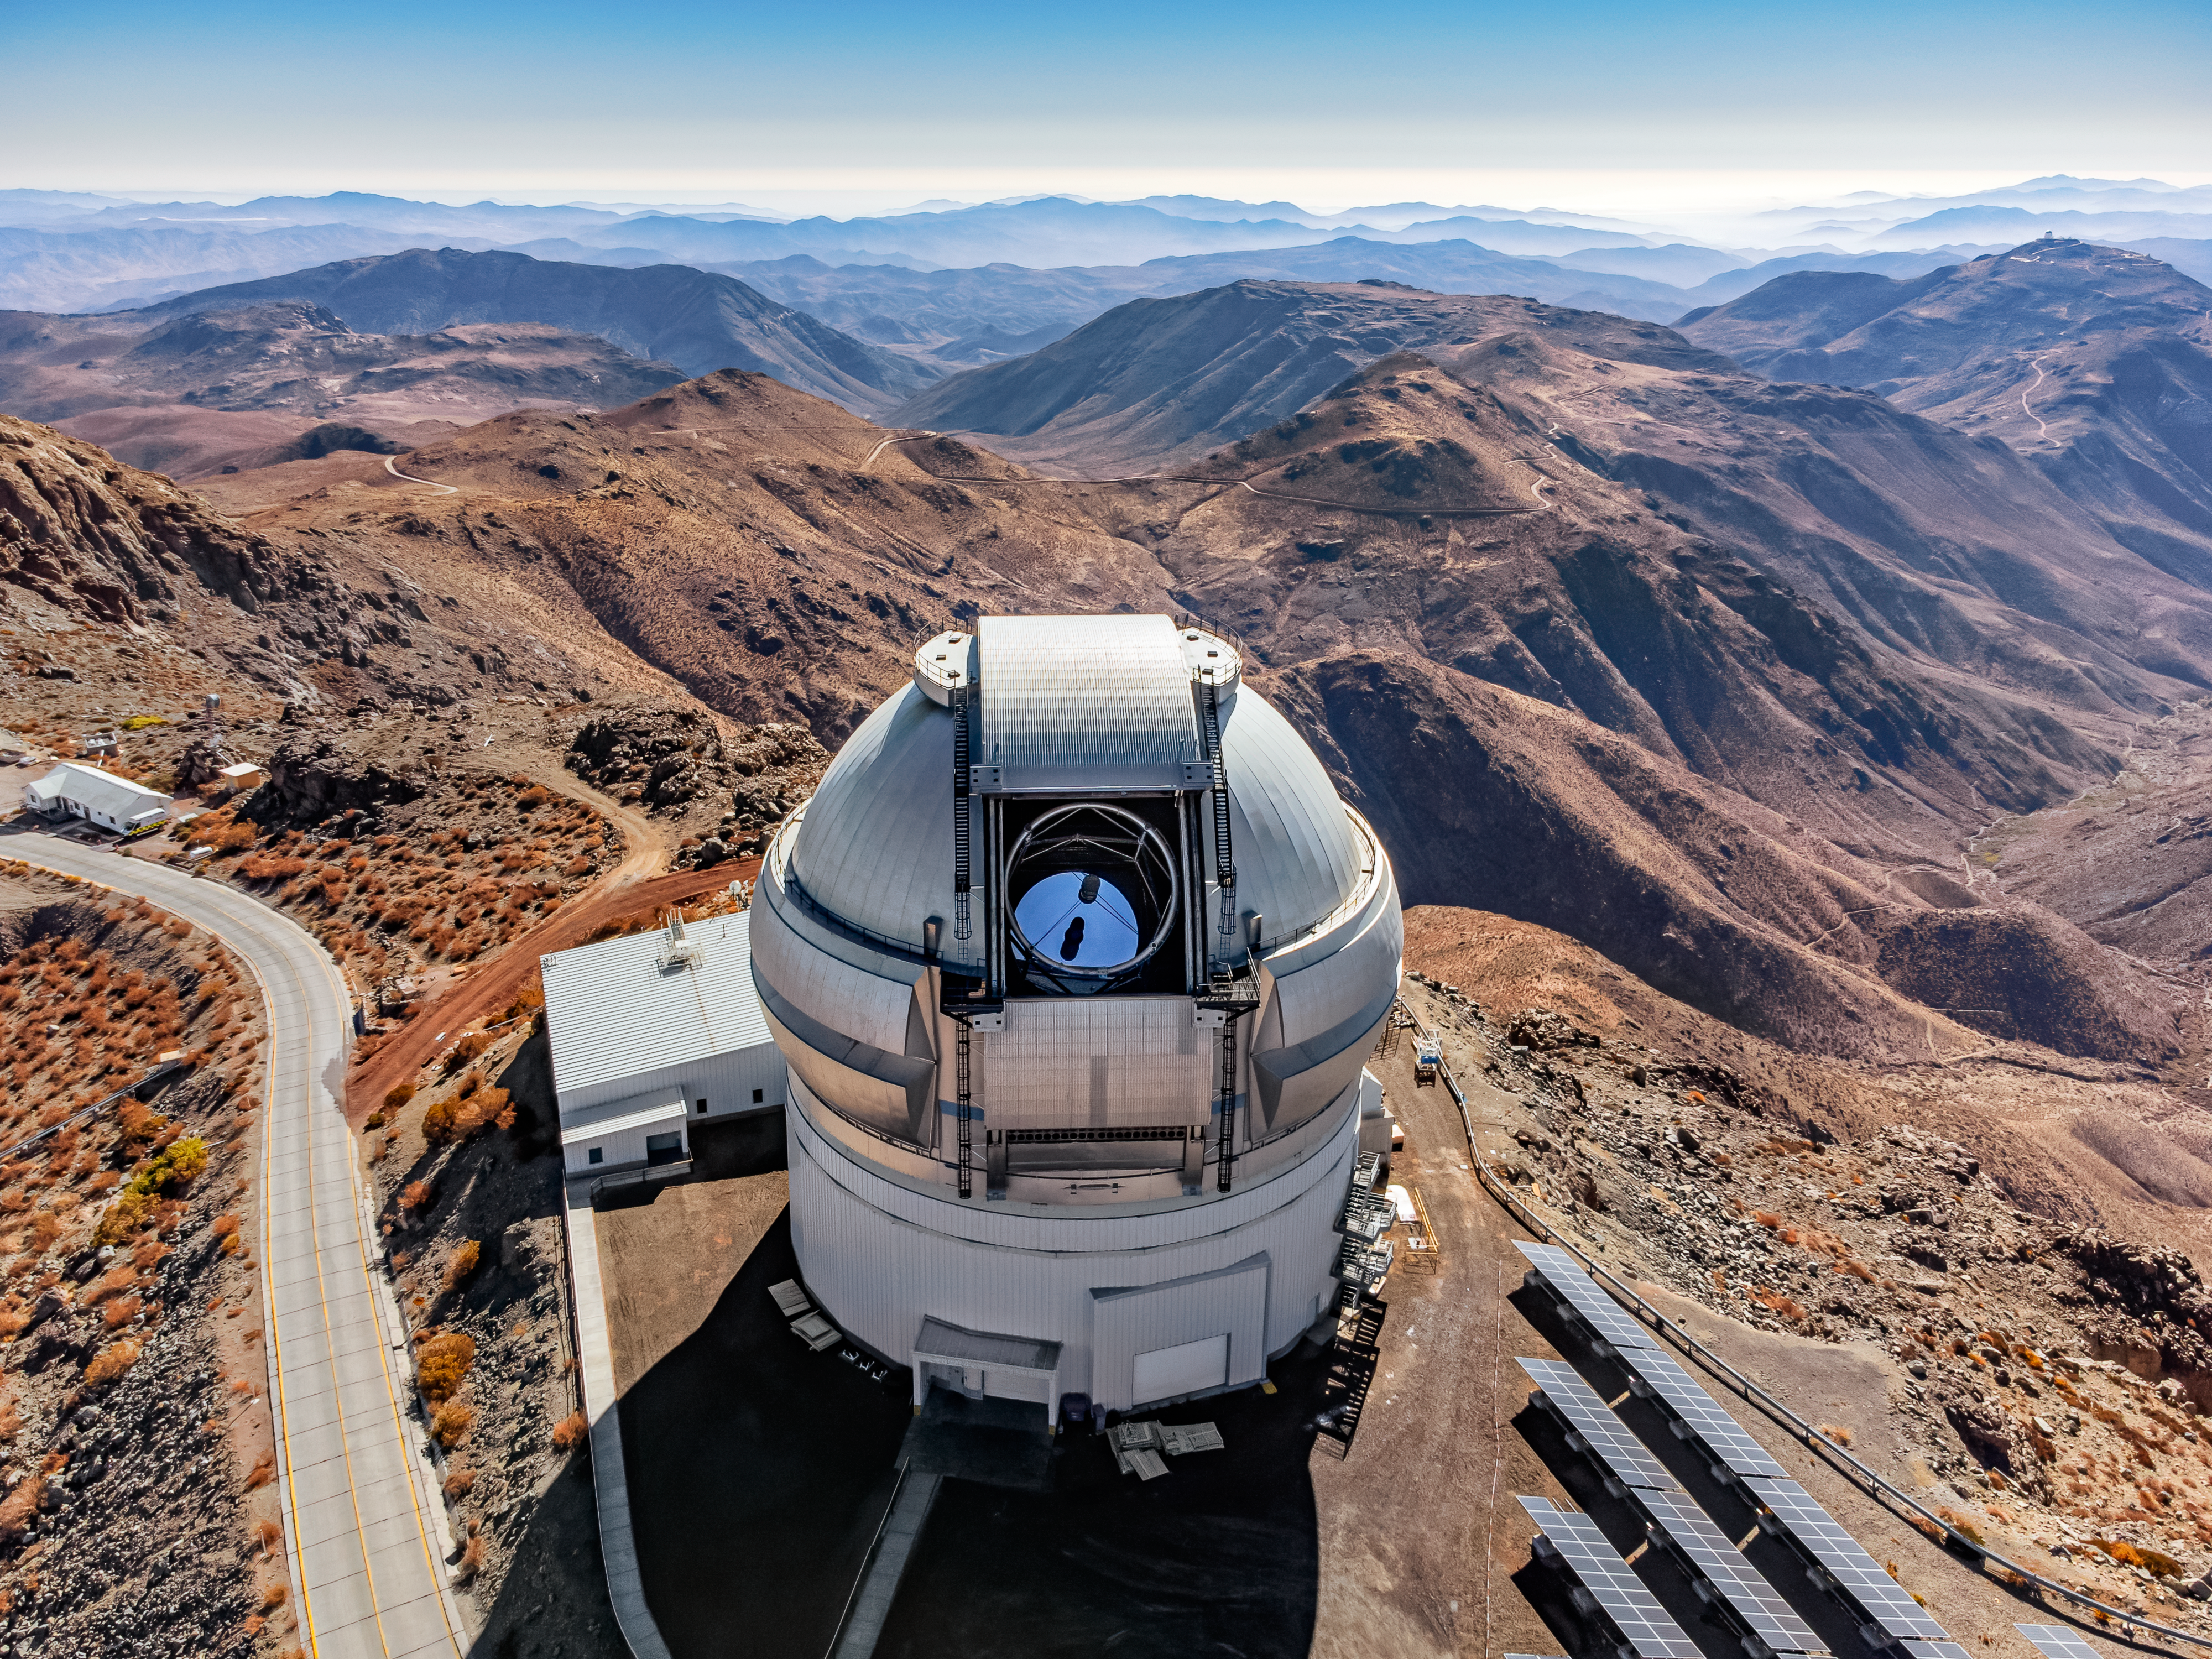

The Isolation of Gemini South

From a dizzying height, the full scale and remoteness of the Gemini South telescope, one half of the International Gemini Observatory, operated by NSF NOIRLab, can be realized. Located on the mountain Cerro Pachón at 2715 meters (8900 feet) above sea level, Gemini South benefits from the stable conditions of the local atmosphere. The dry air that eases the ‘seeing’ for the telescope is almost palpable above the sprawling Chilean Andes in the background. This aerial image also captures the 8-meter mirror of the telescope peeking through the dome structure, an unusual event for the daylight hours, and the solar panels (bottom right), which power the telescope during the nocturnal observations of the southern skies.

This aerial photo was taken as part of the recent NOIRLab 2022 Photo Expedition to all the NOIRLab sites.

Credit: International Gemini Observatory/NOIRLab/NSF/AURA/T. Matsopoulos